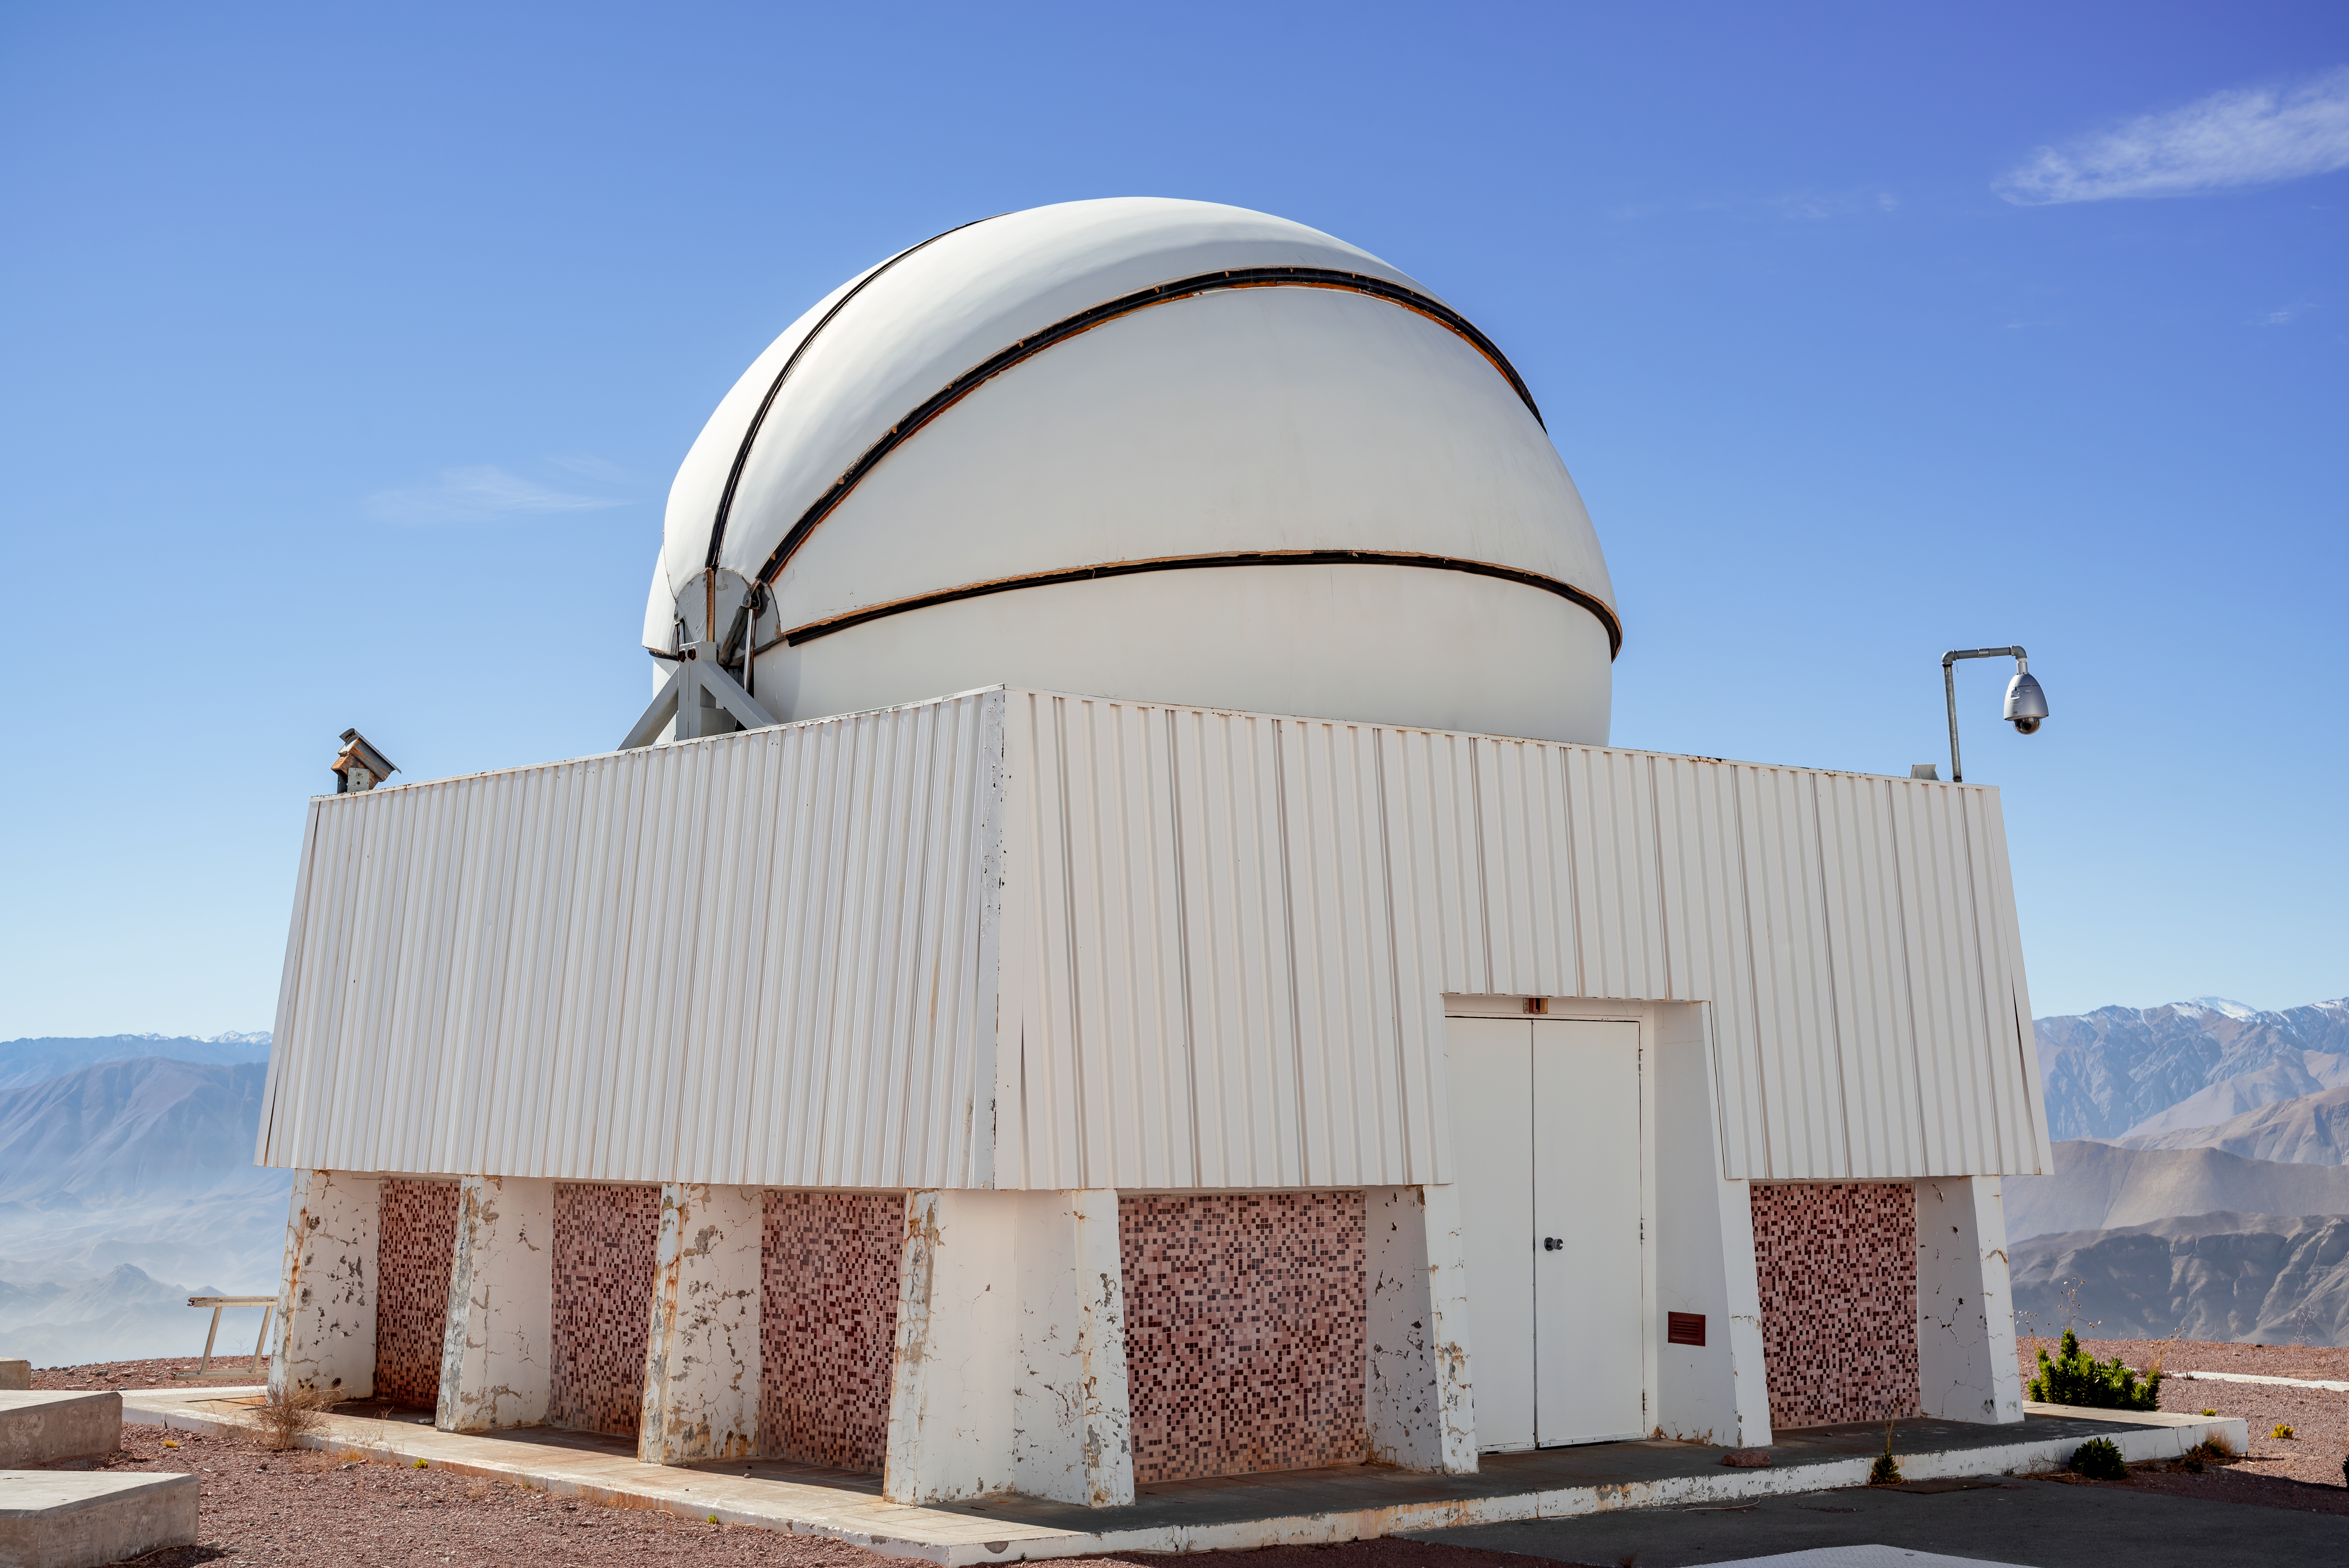

CHilean Automatic Supernova sEarch dome

CHilean Automatic Supernova sEarch dome (decommissioned).

Credit: CTIO/NOIRLab/NSF/AURA/D. Munizaga